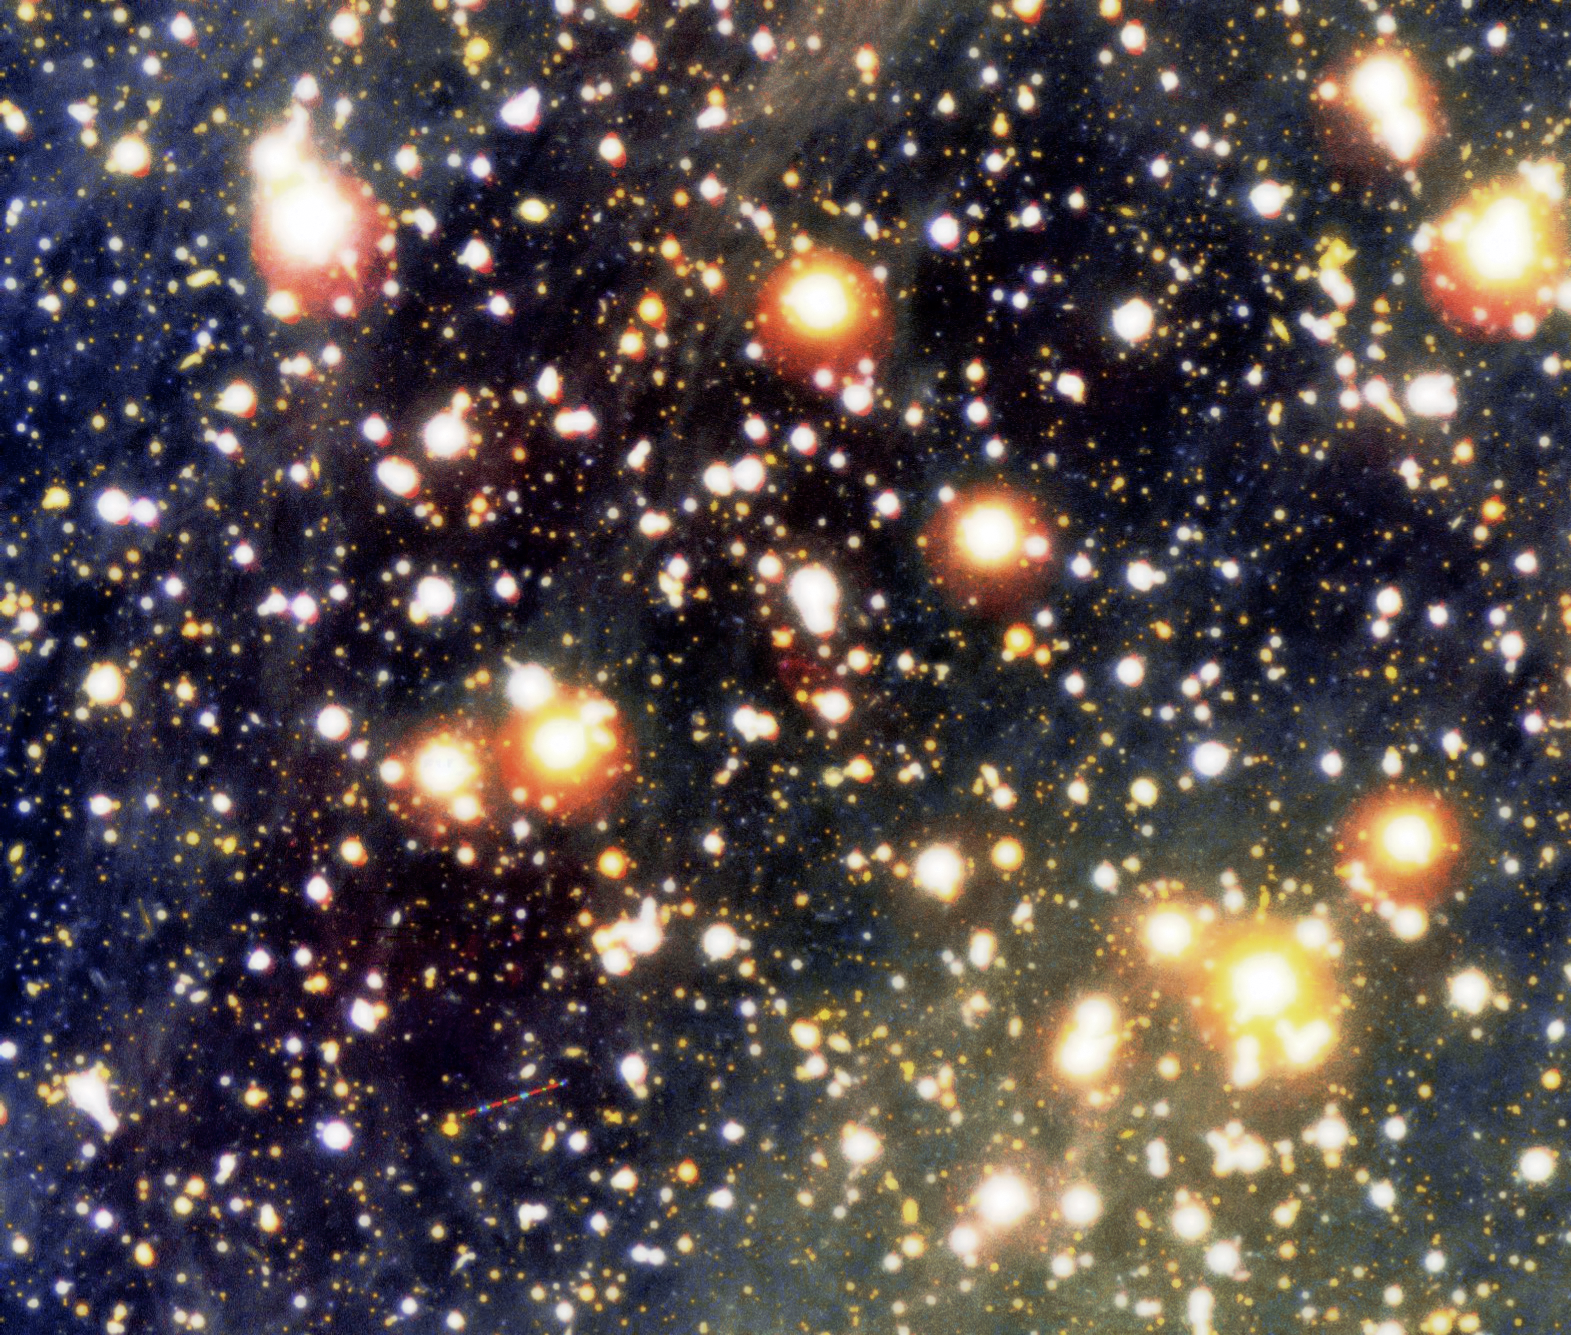

VLT image of the area around the very faint neutron star RX J1856.5-3754

Colour composite photo of the sky field around the lonely neutron star RX J1856.5-3754 and the related cone-shaped nebula. It is based on a series of exposures obtained with the multi-mode FORS2 instrument at VLT KUEYEN through three different optical filters. The trail of an asteroid is seen in the field with intermittent blue, green and red colours. RX J1856.5-3754 is exactly in the centre of the image.

Credit: ESO